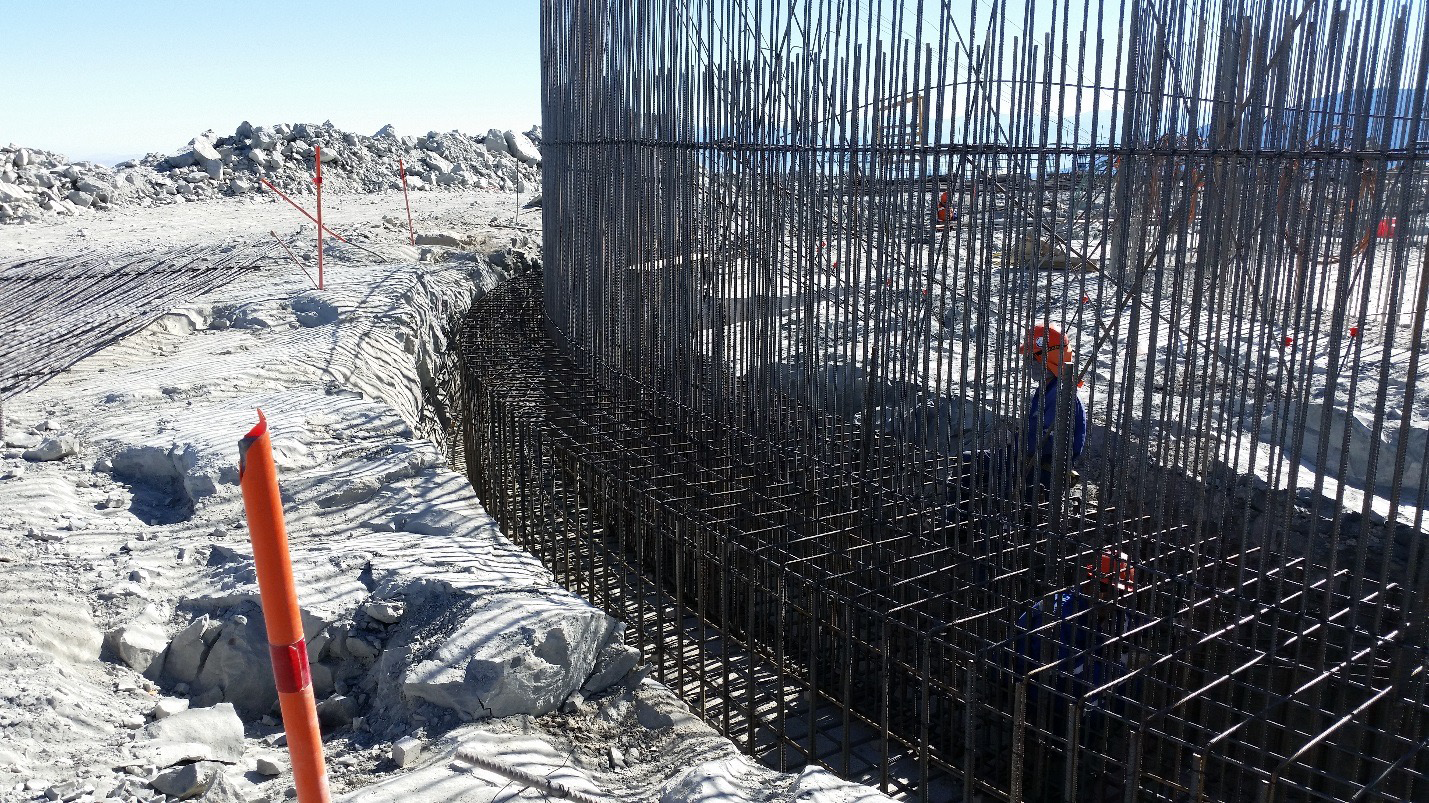

Work on the lower enclosure steel foundation on the main level platform

Work on the lower enclosure steel foundation on the main level platform. Concrete will be poured this week.

Credit: Rubin Observatory/NSF/AURA